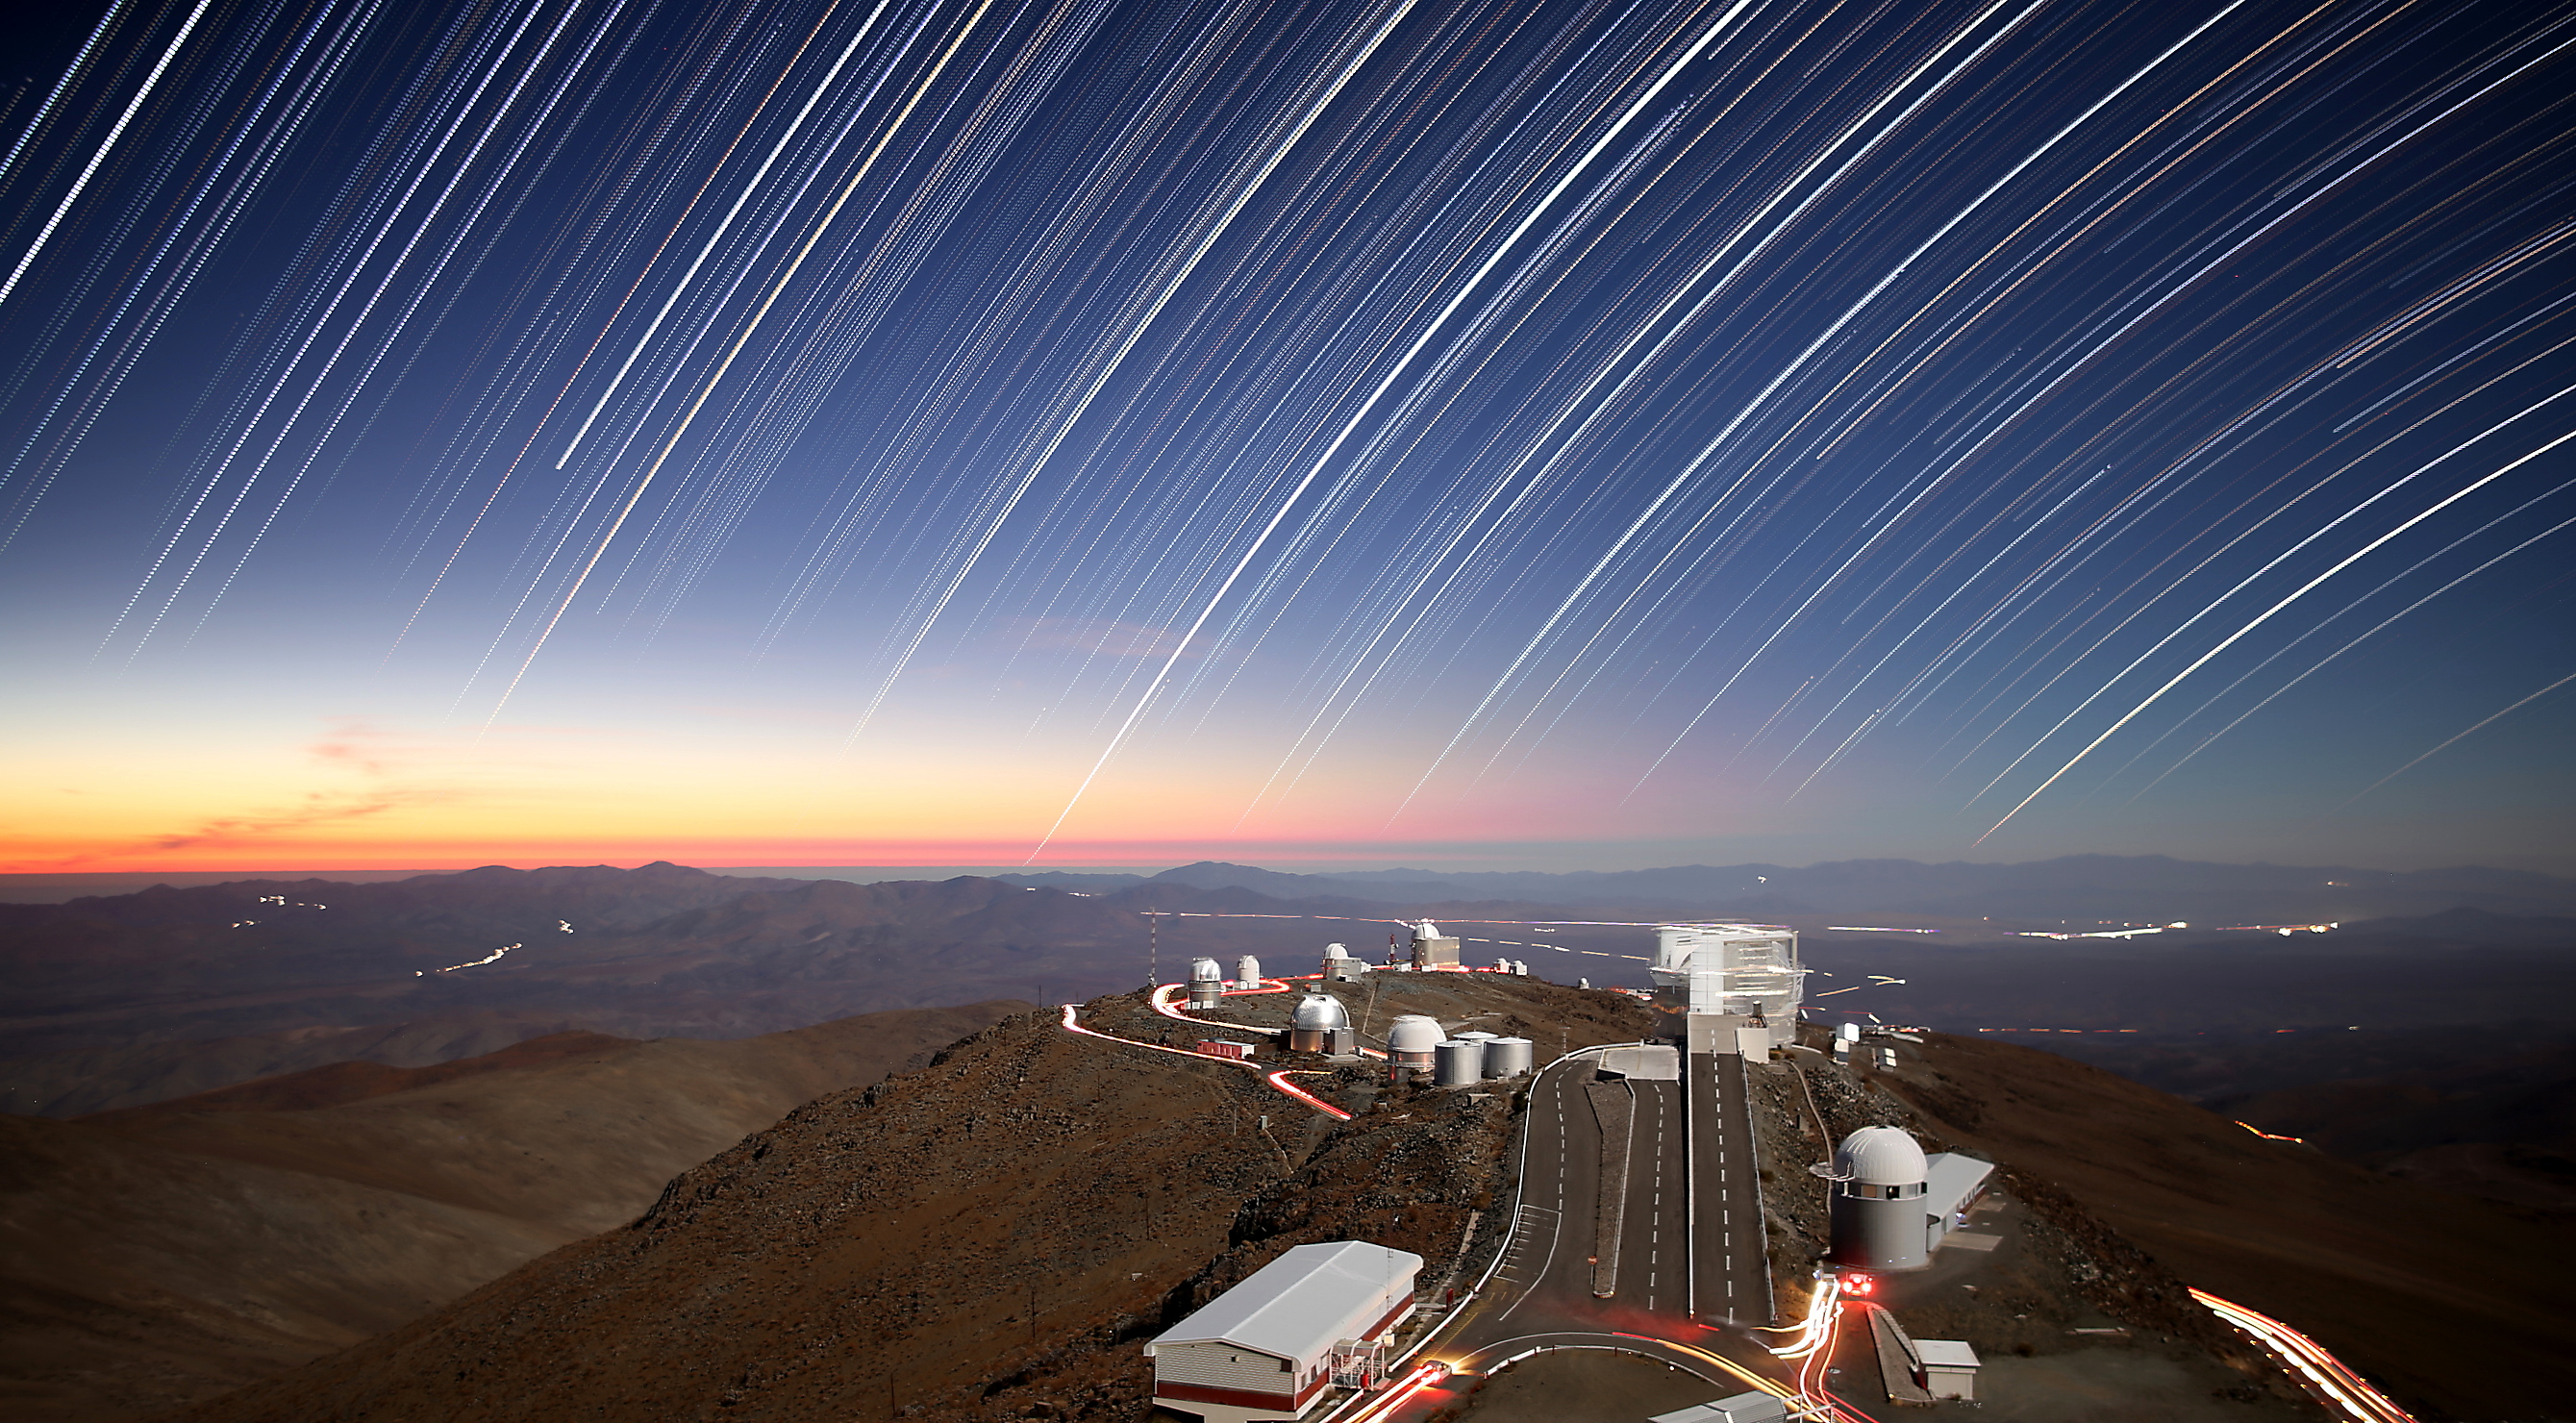

Twilight rays at La Silla

As the Sun sets on another day at La Silla, the observatory’s staff members are able to start doing what they do best — observing and exploring the night sky! La Silla was ESO’s first observatory, and remains one of the most productive observatories in the world.

This photograph captures the last few rays of sunlight, producing a striking blend of orange, red and yellow close to the horizon. More prominent, however, are the bright star trails streaking and curving through the sky. Each of these trails is formed by the motion of an individual star, captured over a long exposure time. Vehicles also form light trails from their rear headlights as they move, lighting up the network of roads throughout the region.

This picture was taken by ESO Photo Ambassador Roger Wesson. To show both twilight and the growing star trails in the same image, Wesson combined 763 different 20-second exposures, beginning approximately 40 minutes after sunset and continuing through the night.

Credit: R. Wesson/ESO